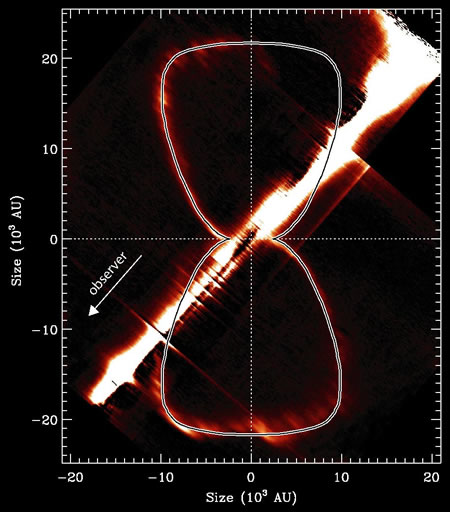

Model shape plotted over the H2 emission

Model shape (thin line) plotted over the H2 (2.1218-micron) emission from the Homunculus, showing the thin bipolar lobes. The bright streak running diagonally across the image is residual continuum emission from the bright central star (saturated). Spatial scales are converted to astronomical units assuming an age of 160 years and a distance of 2,350 parsecs.

Credit: International Gemini Observatory/NOIRLab/NSF/AURA